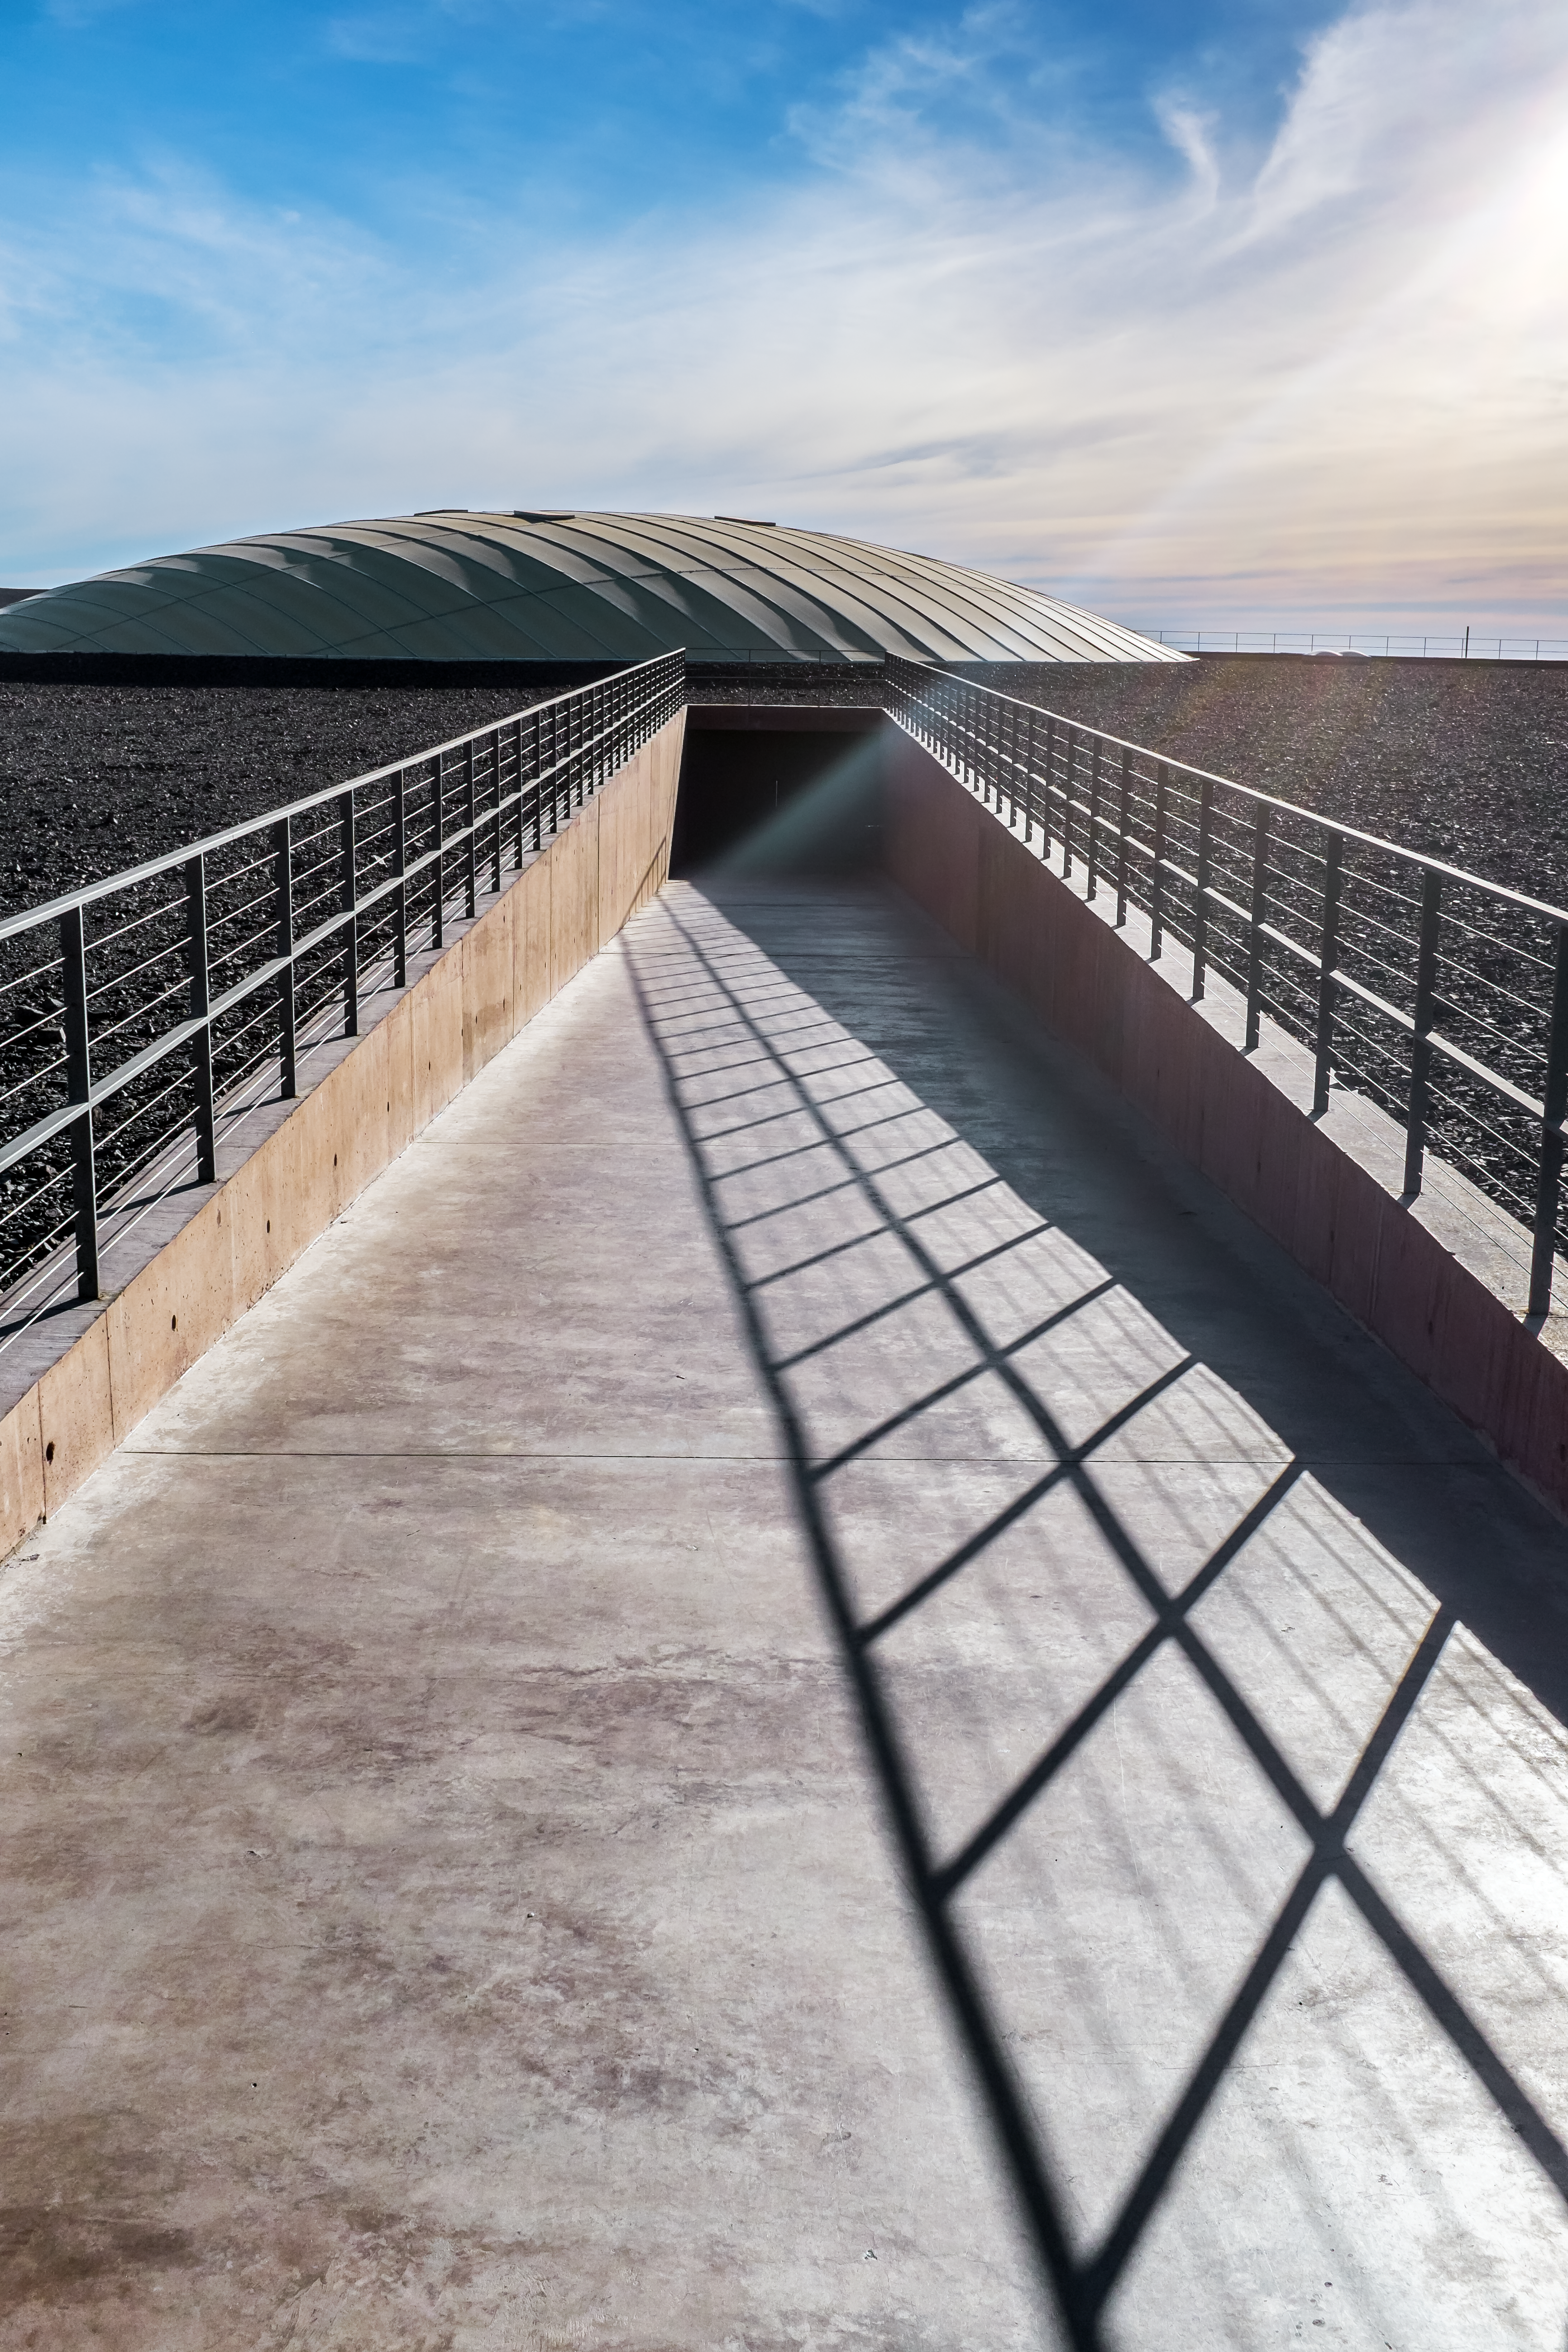

La Residencia entryway

A rooftop entrance to La Residencia.

Credit: M. Roselund/ESO